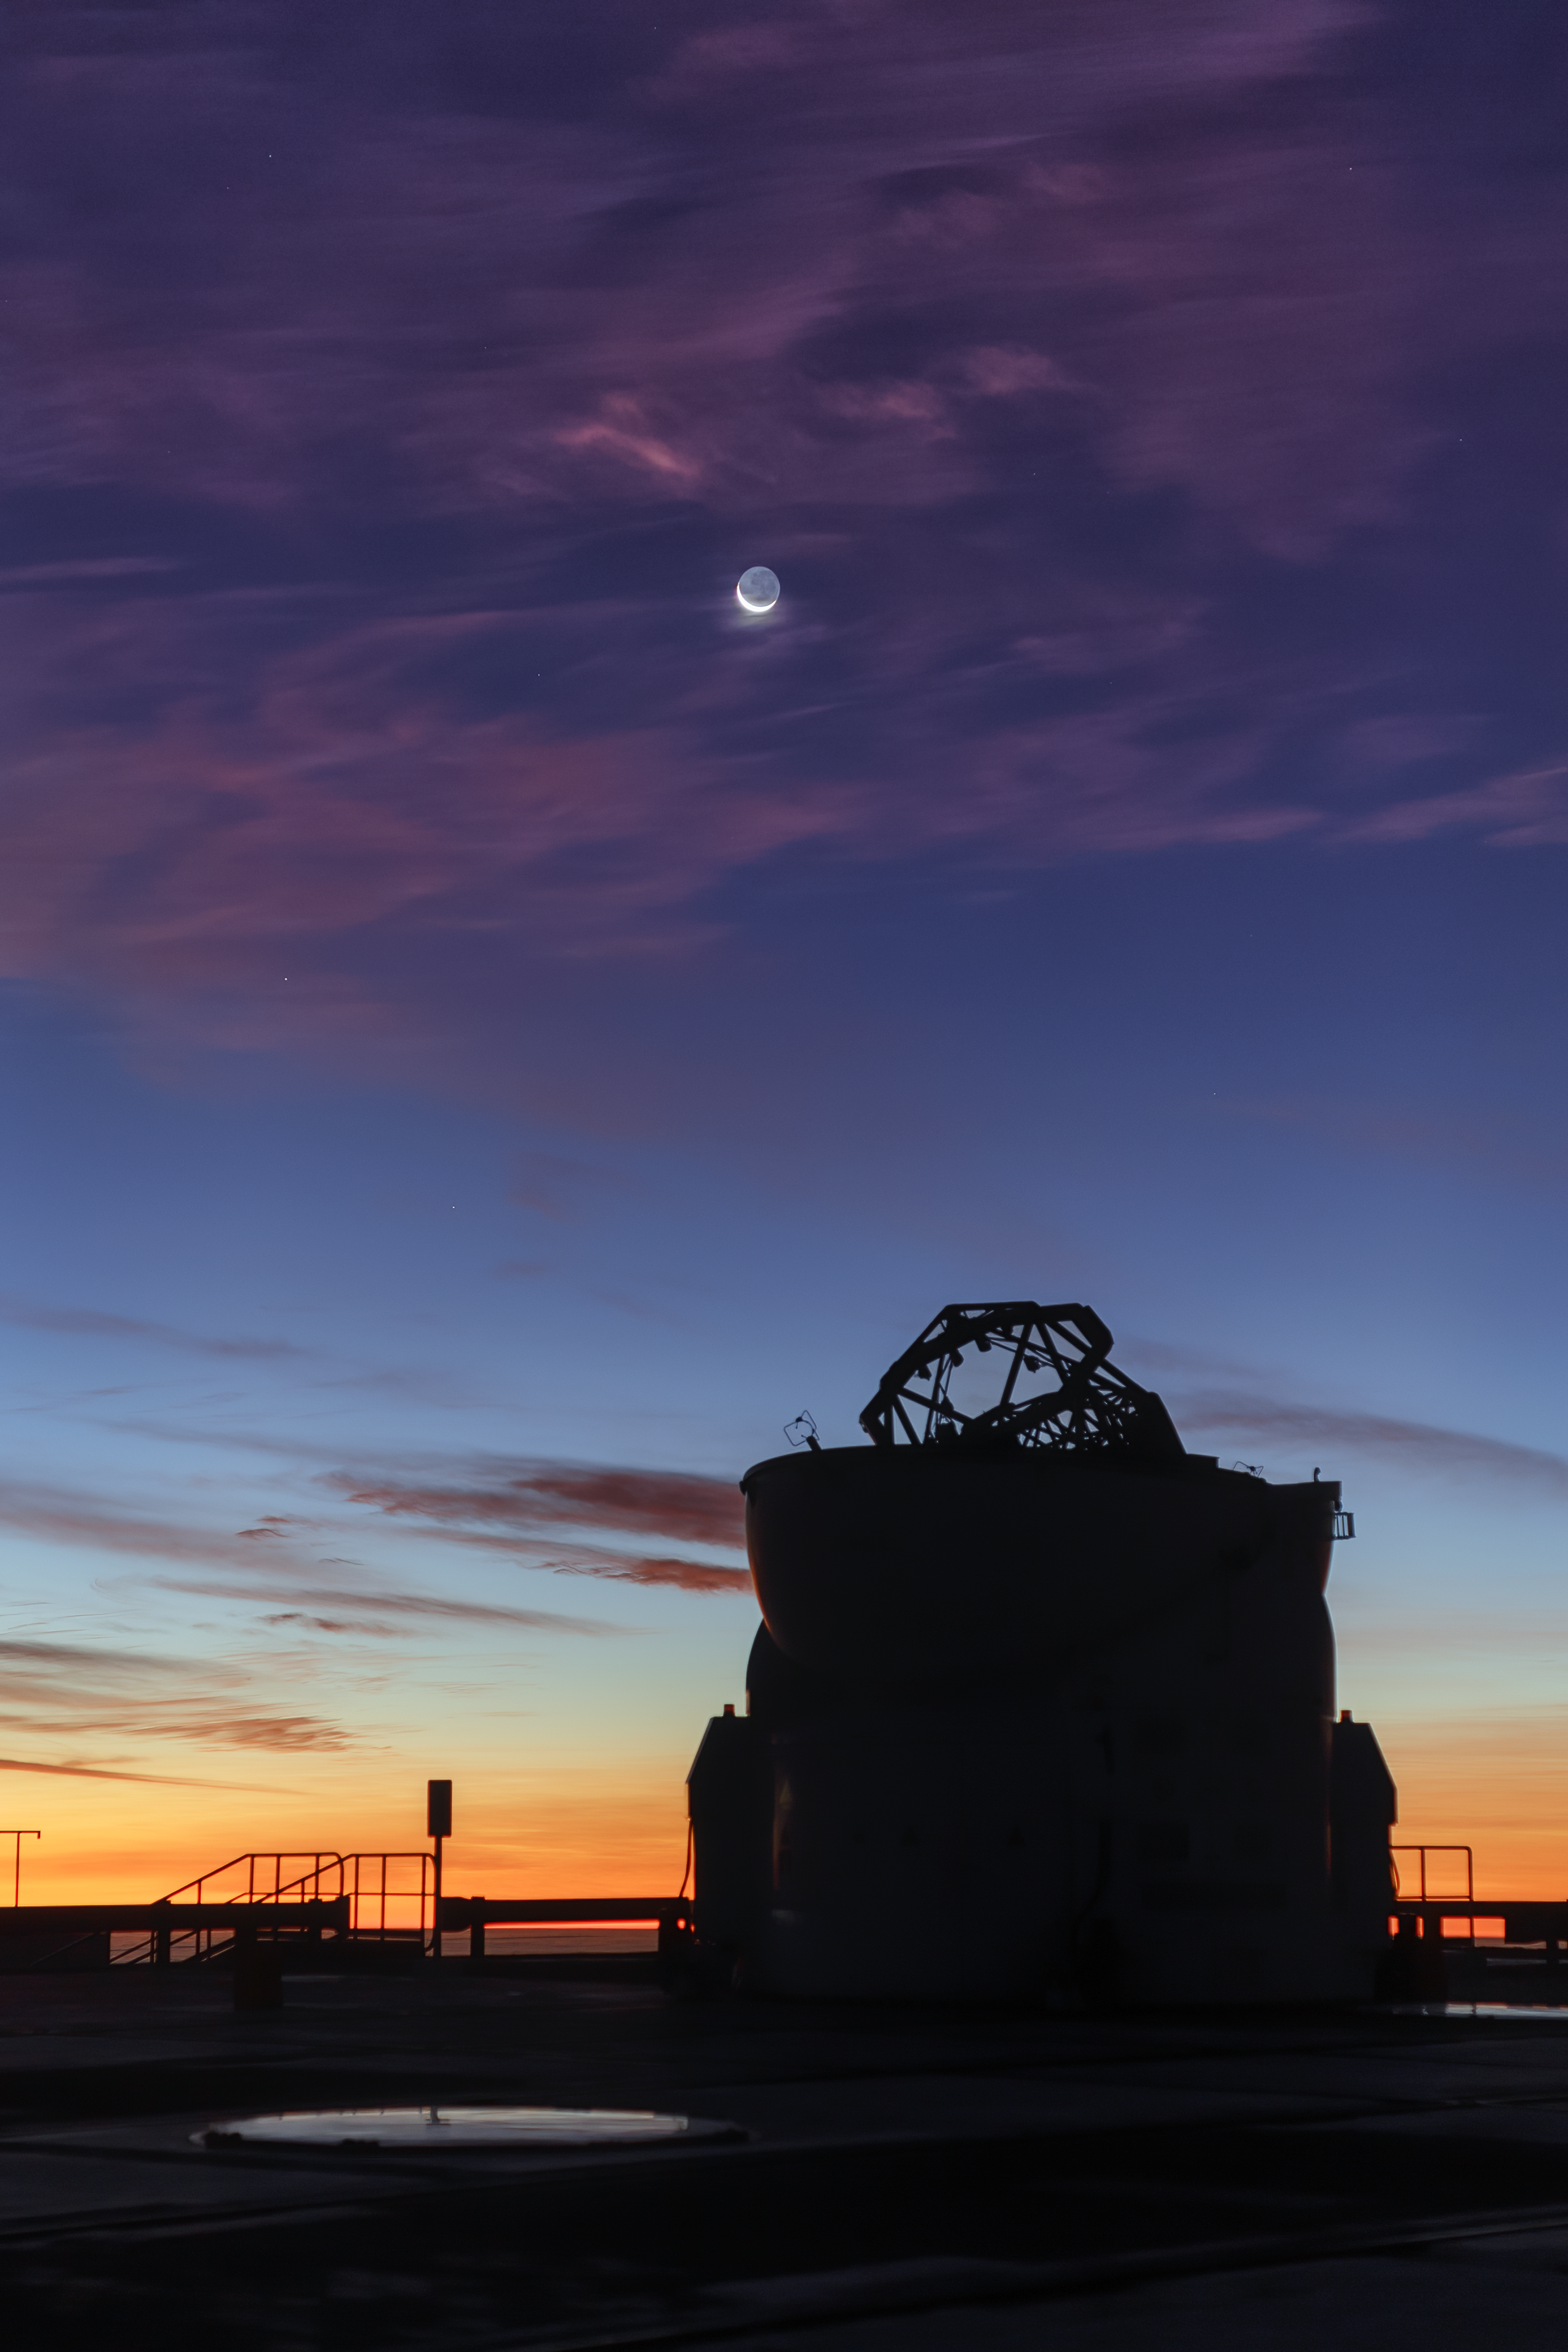

Rainbows at dusk at Paranal Observatory

The Sun setting though sparse cloud cover over ESO’s Paranal Observatory brings with it a delightful multicoloured show. The foreground silhouette is of one of the four VLT Auxiliary Telescopes. This array of 1.8-metre telescopes works alongside the Very Large Telescope with each telescope having the ability to be moved to a different position on the ground depending on the requirements of each observation. The light from these telescopes is fed into the Very Large Telescope Interferometer (VLTI) which is used for many observations of protoplanetary discs and star systems.

High above the telescope, the Moon, less than a quarter full, shines brightly through the thin clouds. Astronomers aim to study dimmer objects in our night sky such as faint nebulae or far away galaxies when the Moon is at its least full, decreasing the impact of its light on the astronomical observations.

Credit: ESO/P. Horálek